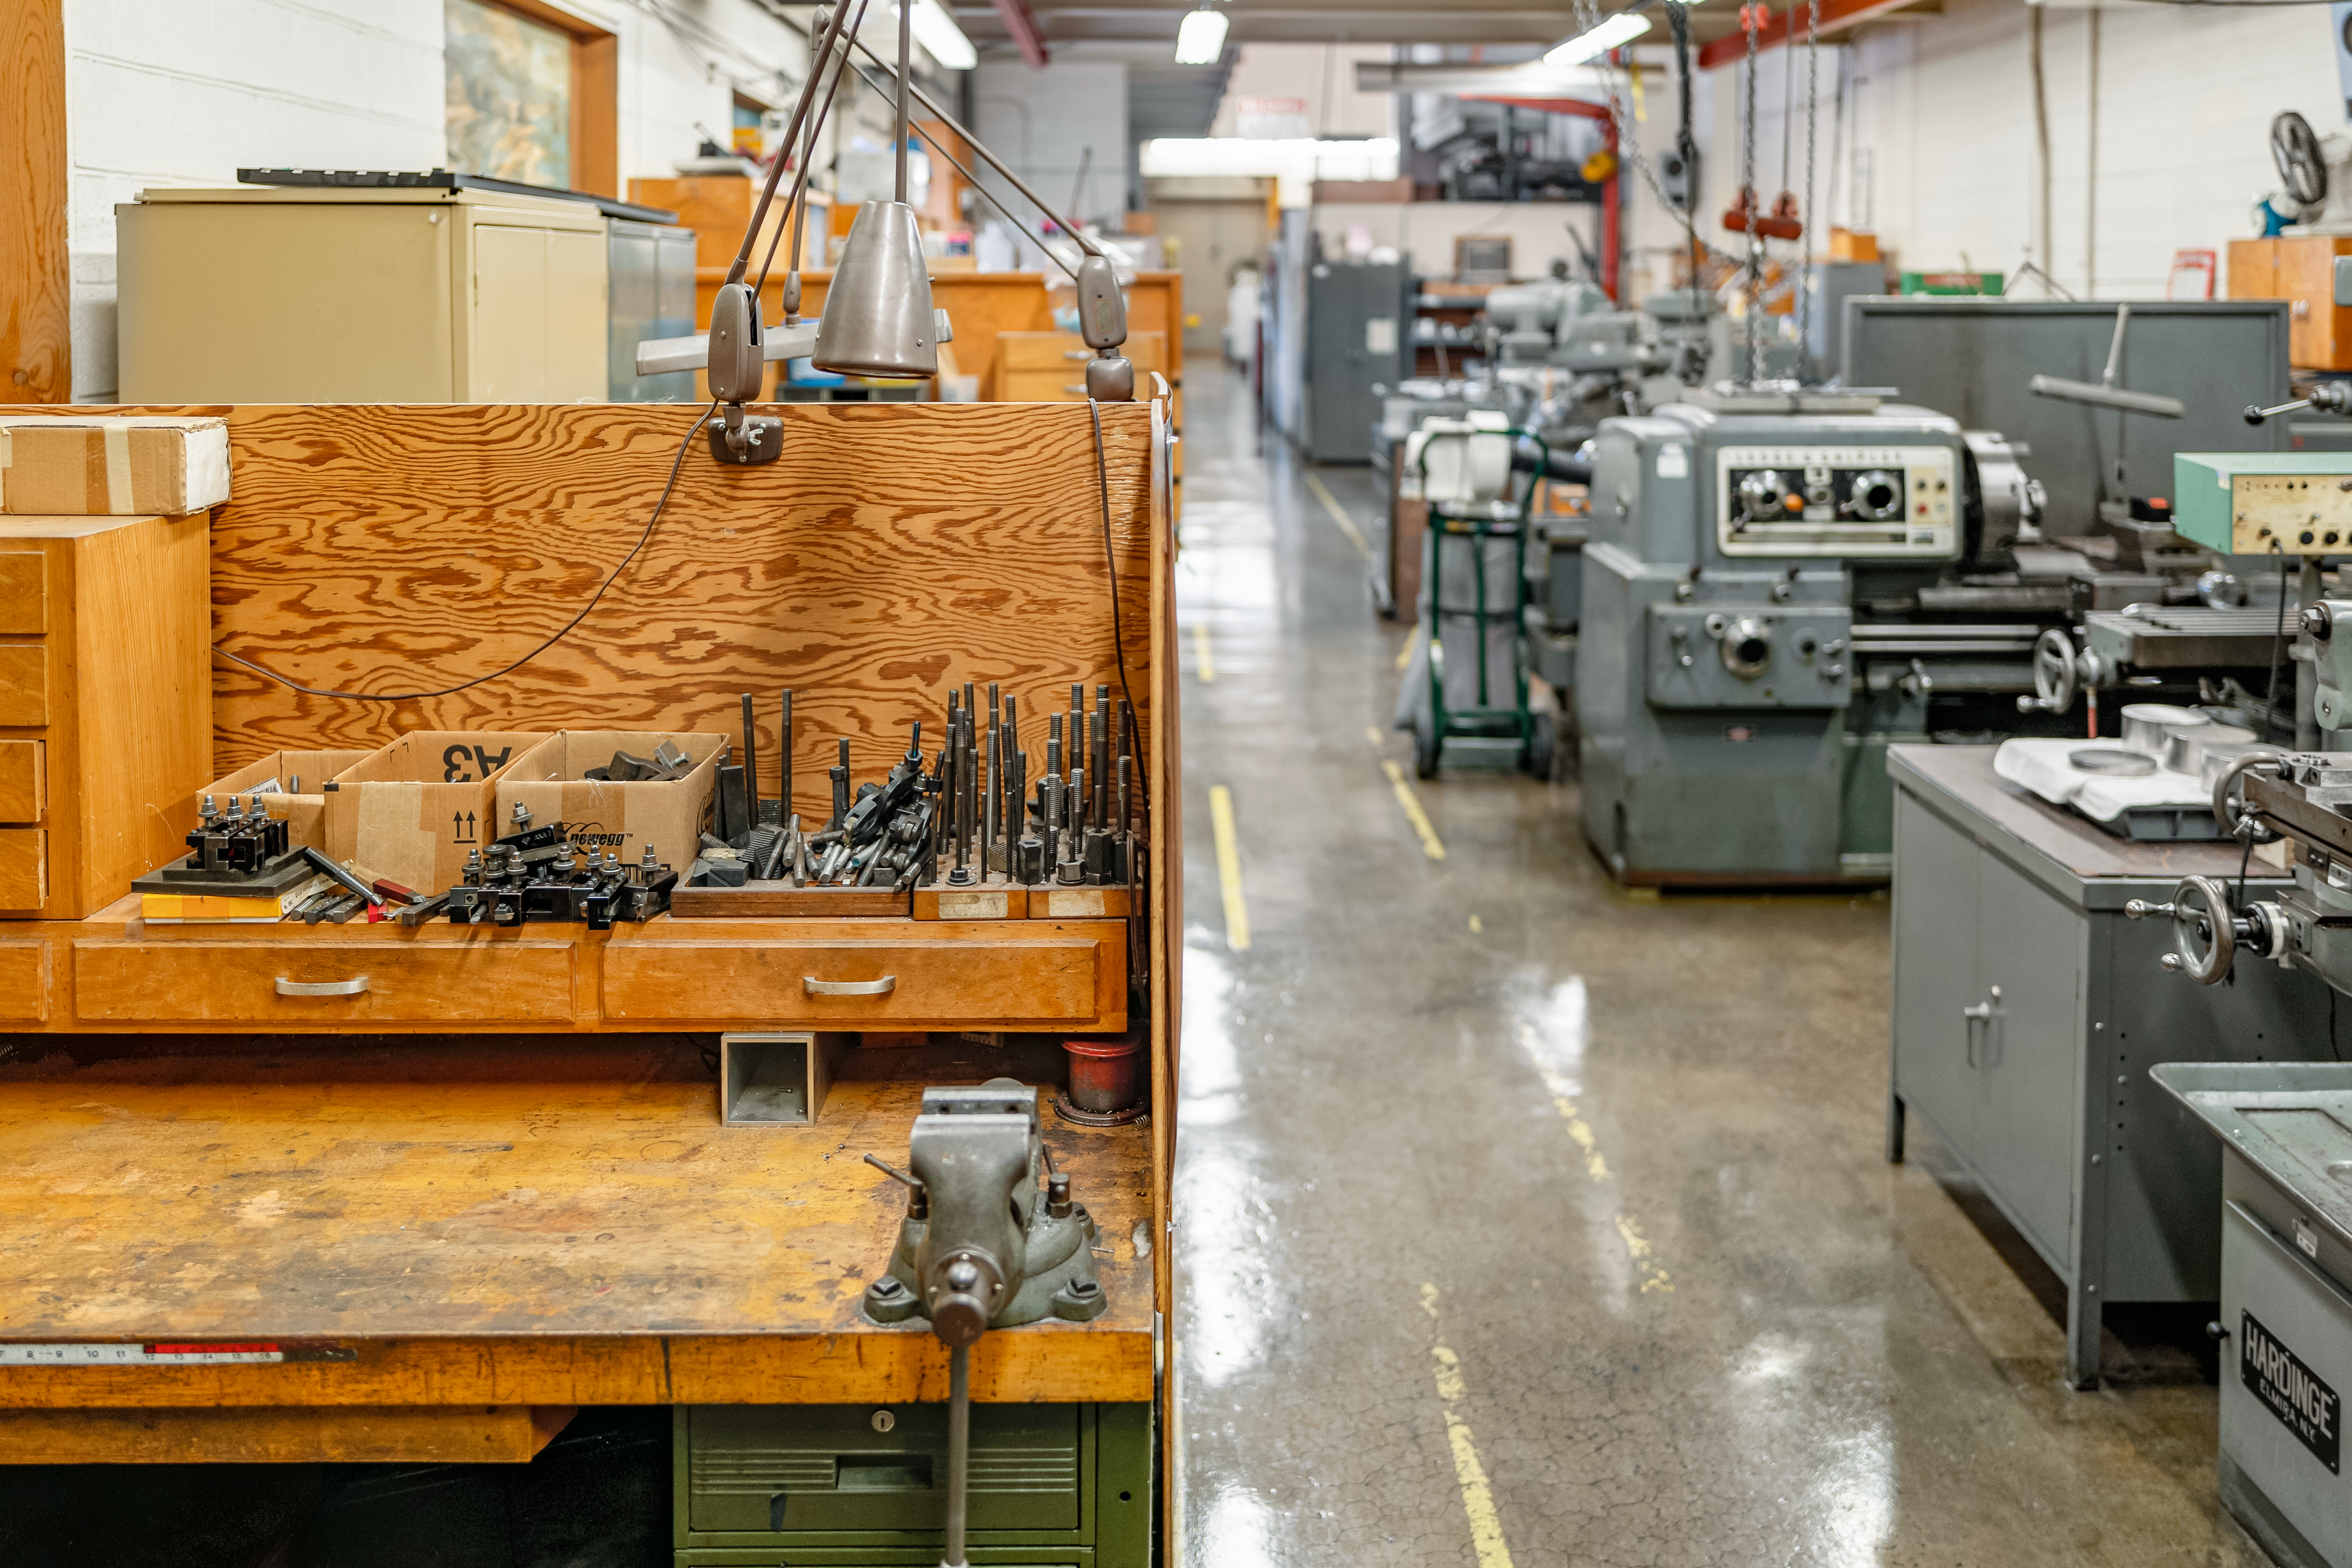

NOIRLab HQ Machine Shop

The machine shop at NOIRLab Headquarters in Tucson, Arizona.

Credit: NOIRLab/NSF/AURA/T. Slovinský